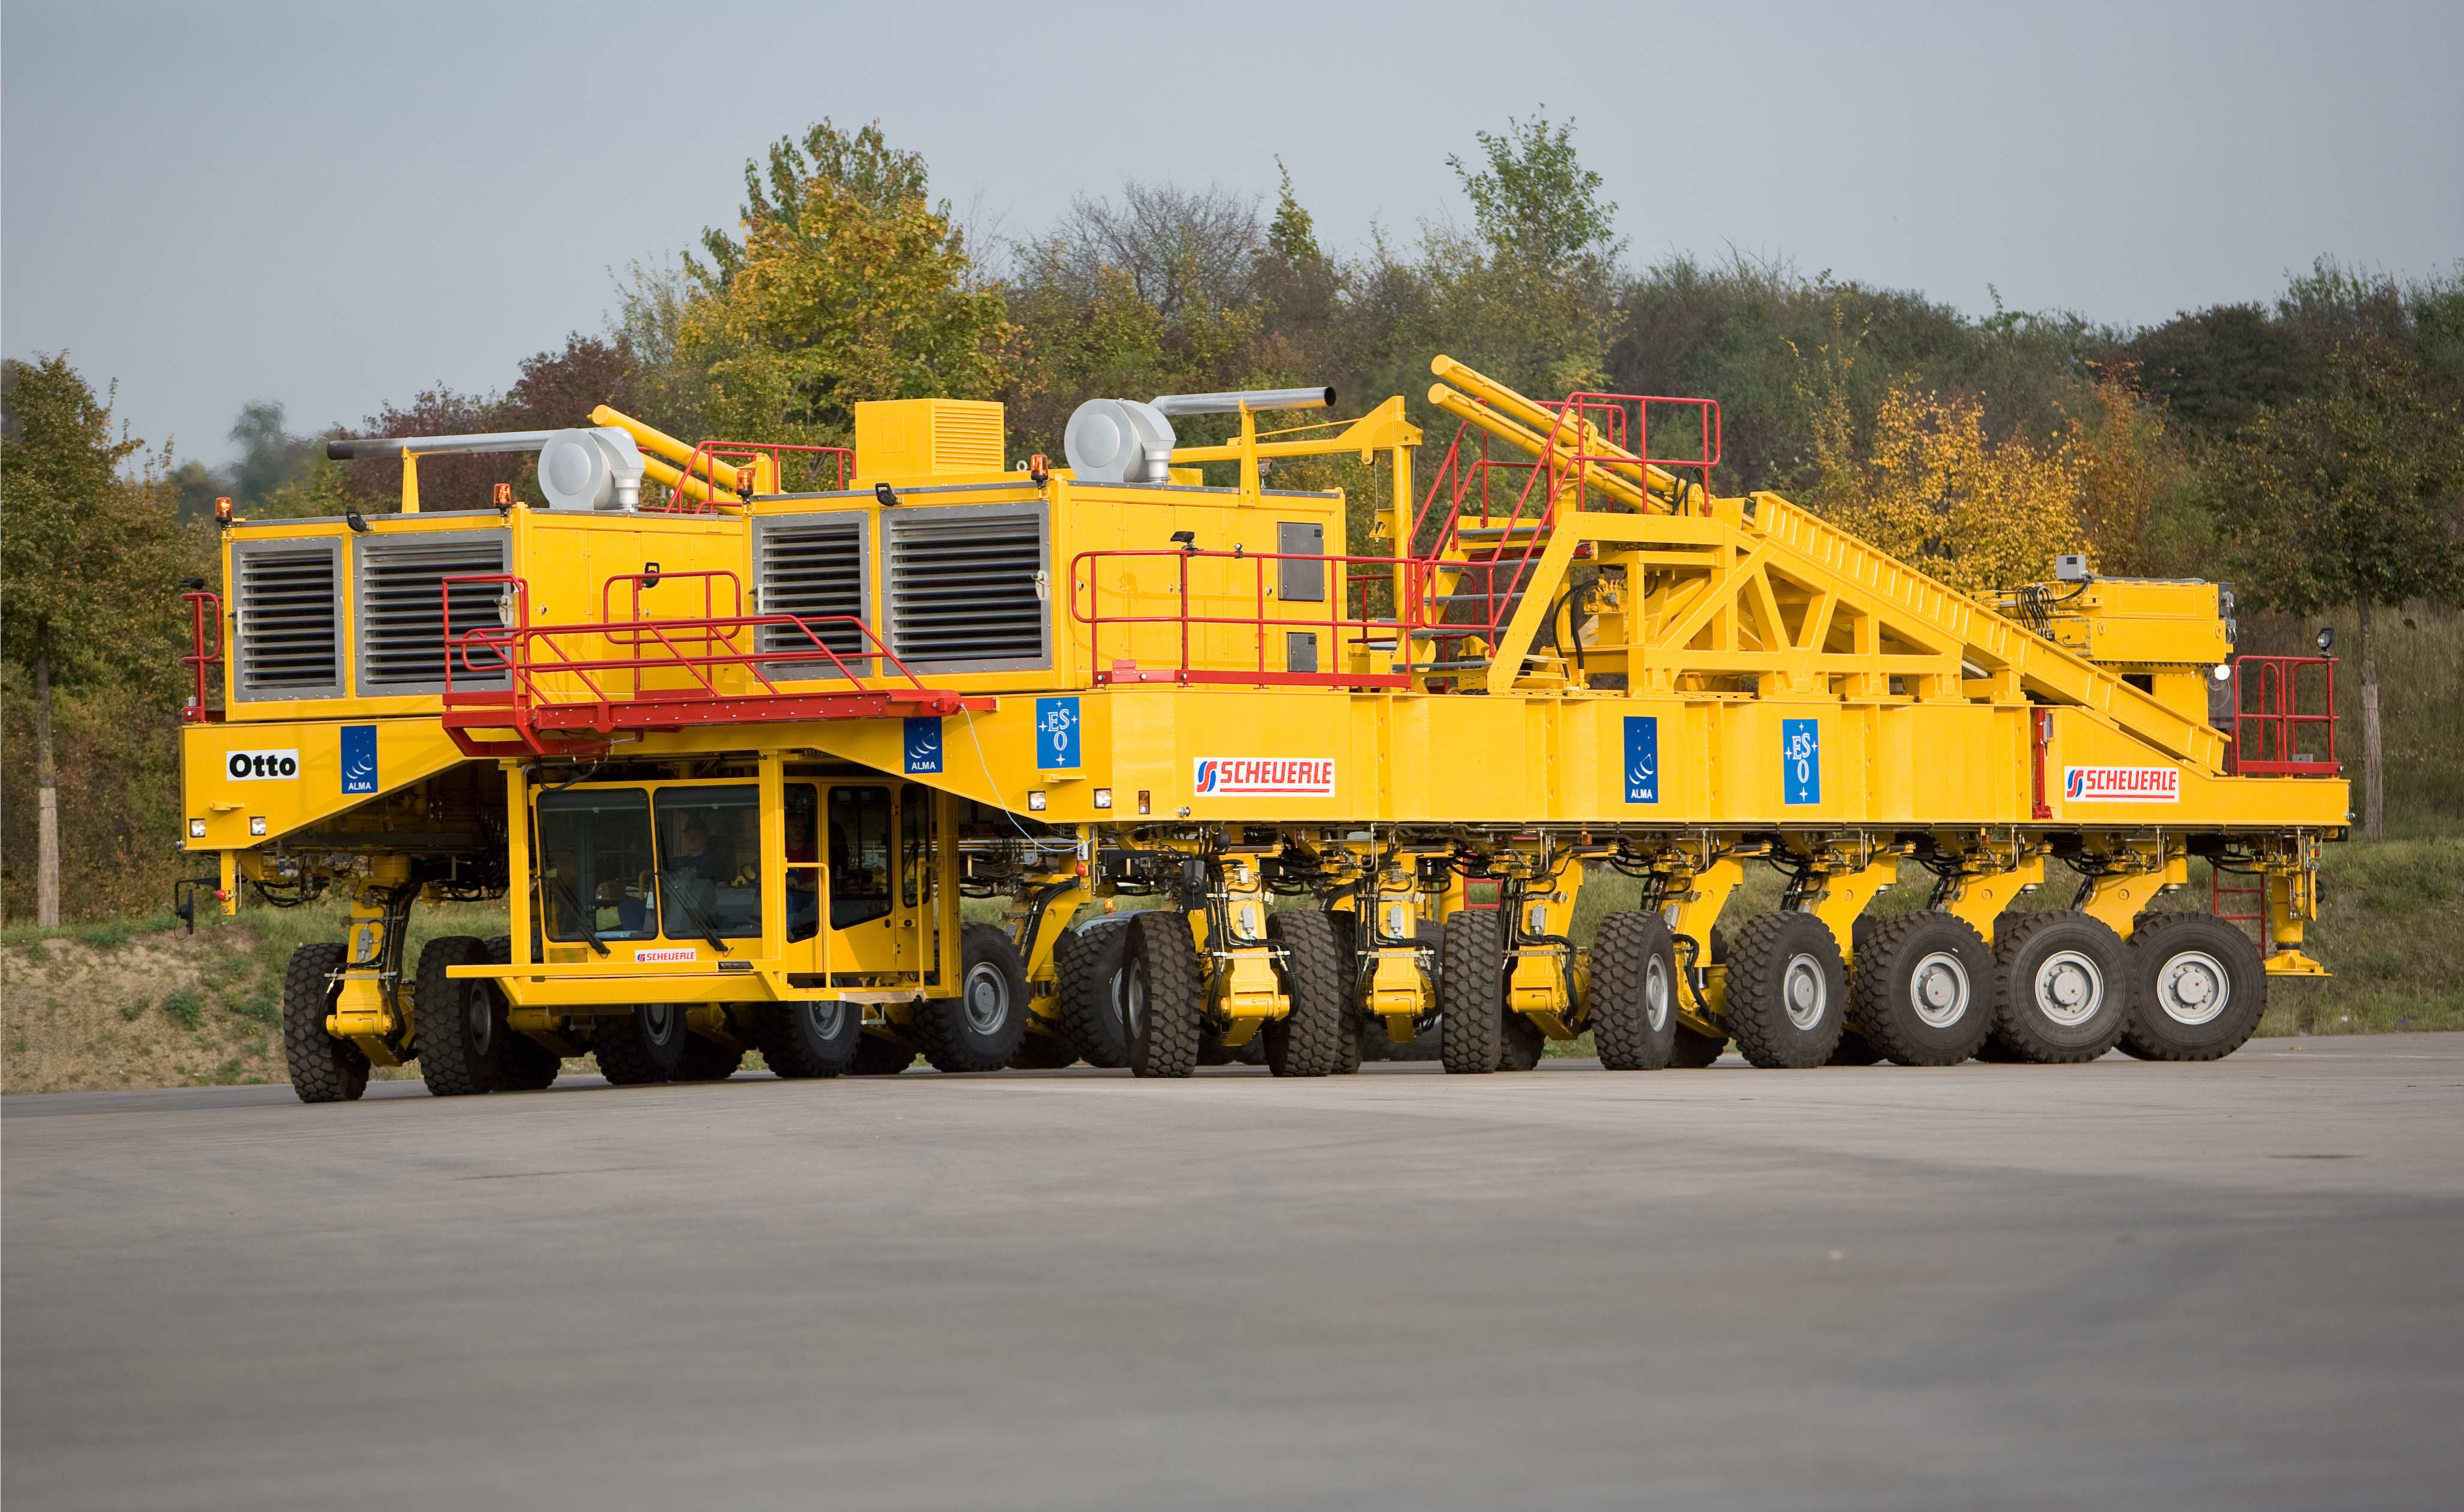

The ALMA antenna transporter

The first of the two 130-ton ALMA antenna transporters was named ''Otto'' on 5 October 2007 to highlight the remarkable achievement these unique machines represent. These vehicles will operate at 5,000 metres altitude, where the air is rare, and they are able to place 115-ton antennas with a precision of a few millimetres. Image taken October 2007.

Credit: ALMA (ESO/NAOJ/NRAO)